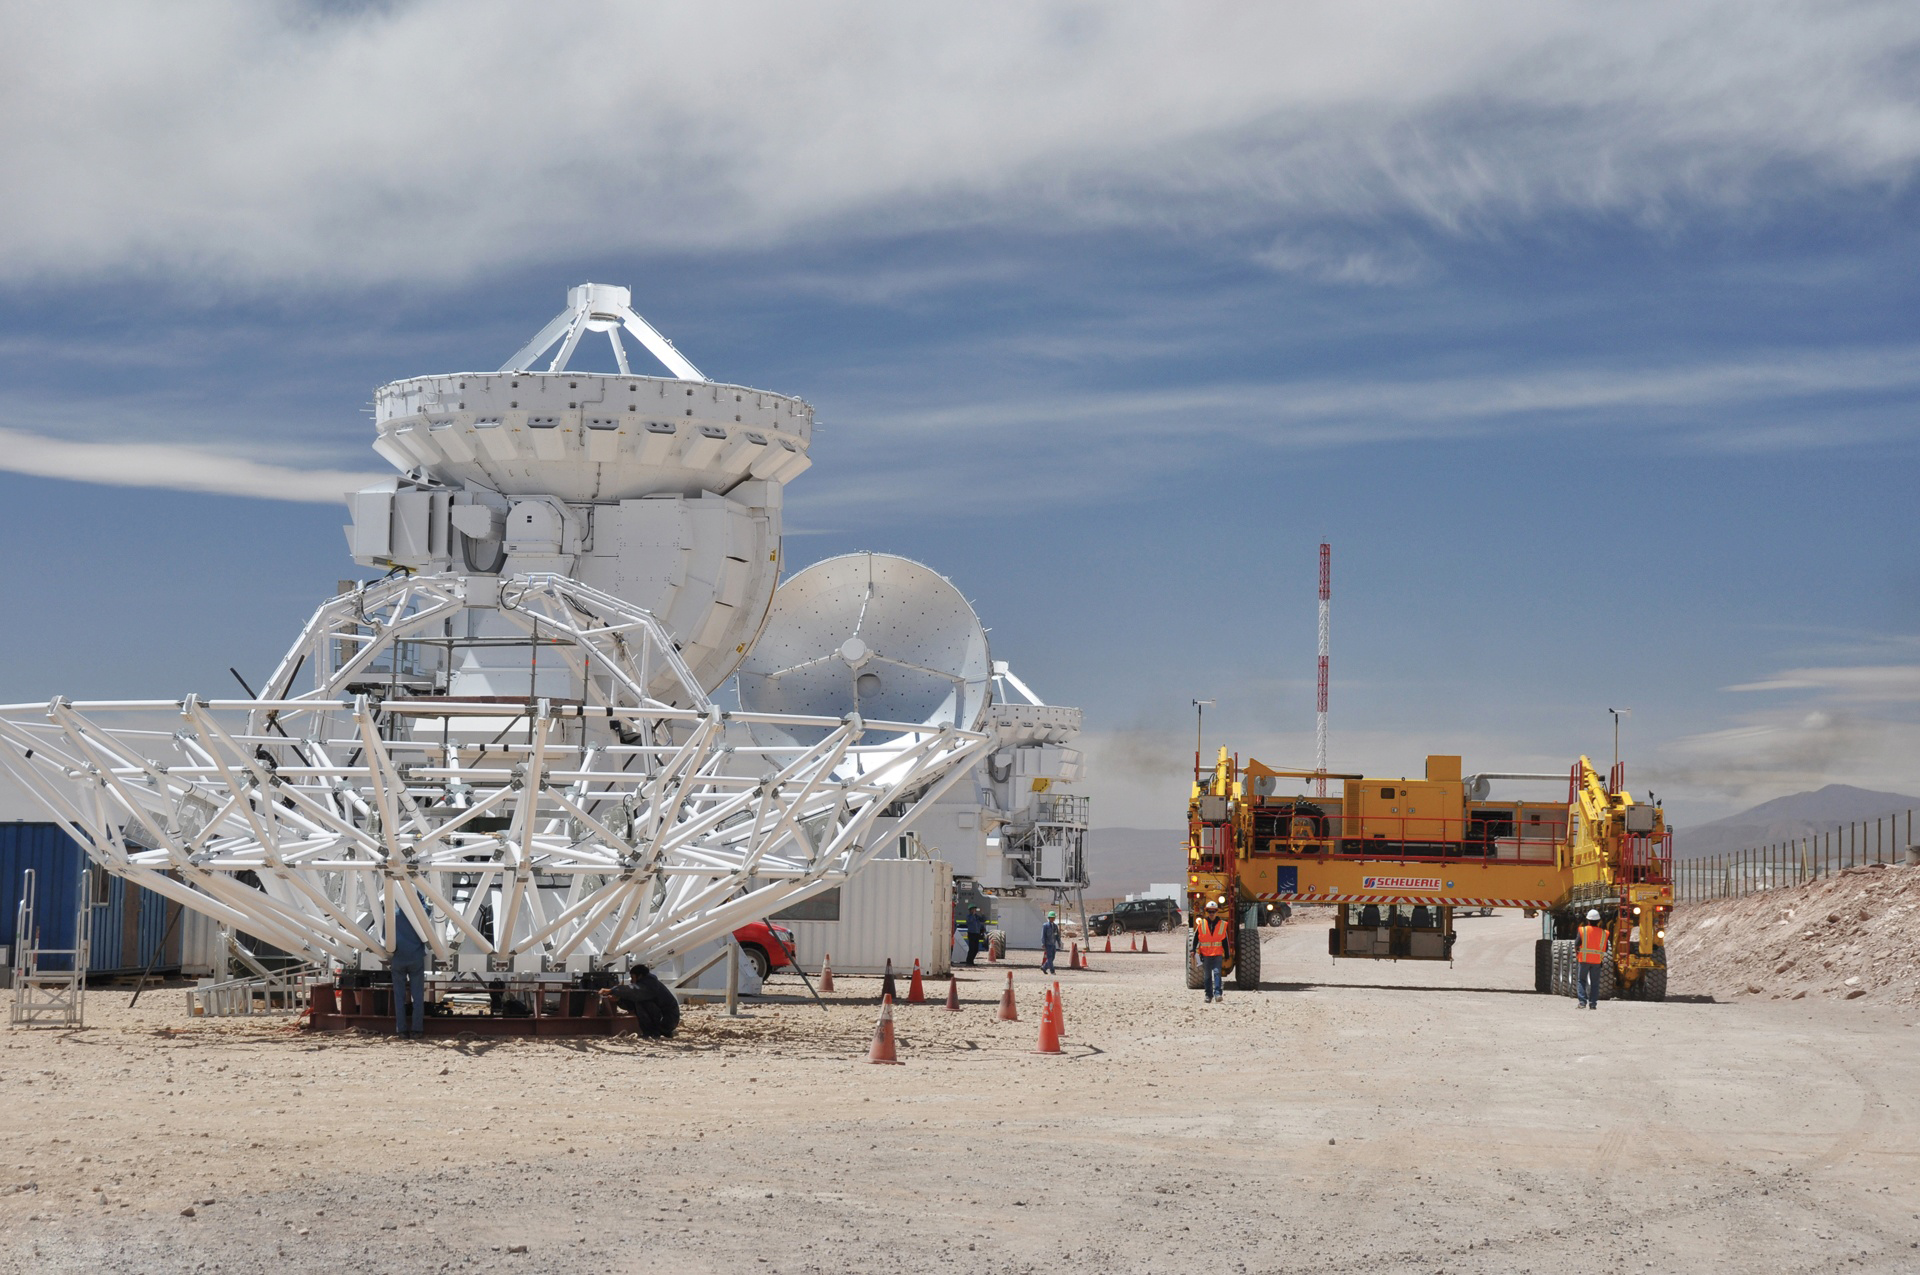

A busy scene at the Japanese telescope assembly

A busy scene at the Japanese telescope assembly area at the ALMA Operations Support Facility in northern Chile. Three completed 7-meter telescopes are in their final stages of testing, with the backup structure of a 12-meter dish under assembly in the foreground. In the background, an ALMA Transporter arrives to bring one of the 7-meters up to the Technical Building.

Credit: A. Wootten (NRAO/AUI/NSF)